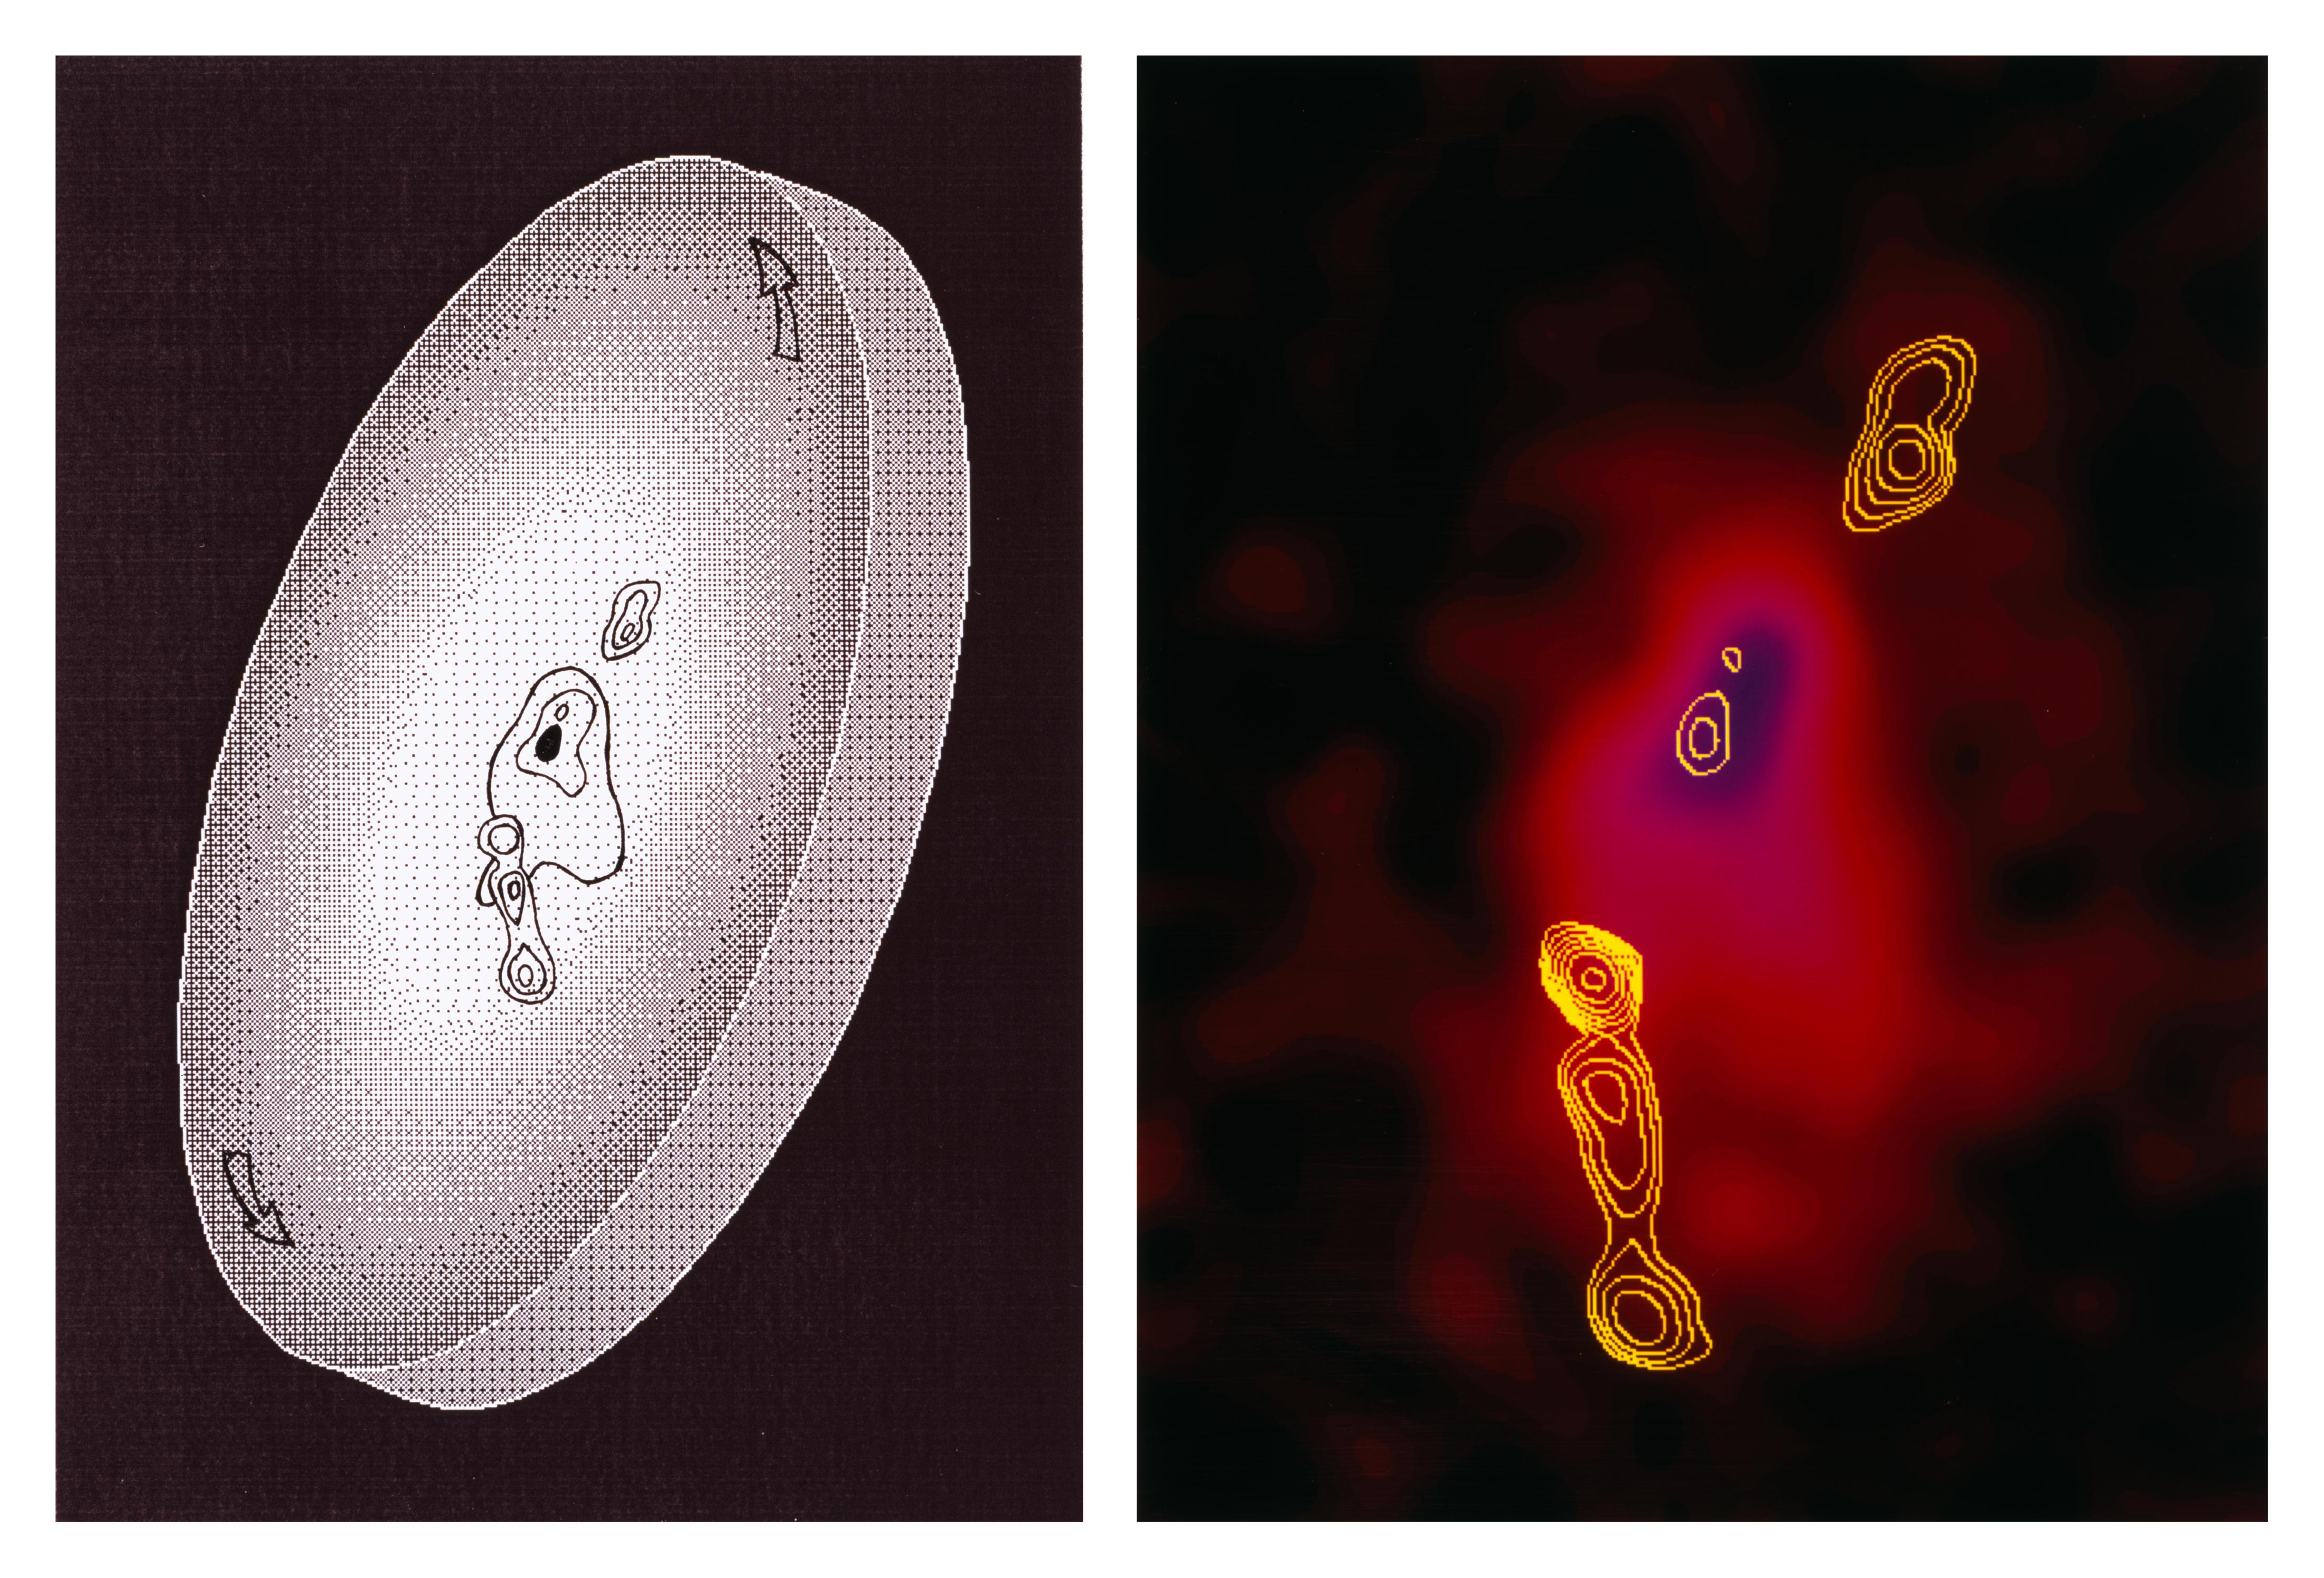

A rotating giant cloud around an infant galaxy

This composite picture shows the galaxy 1243+036. Its redshift has been measured as 3.6; this corresponds to a "look-back" time of about 90 percent of the age of the Universe (or a distance of about 12,000 - 15,000 million light years). We therefore observe it, as it was when the age of the Universe was only 10 percent of what it is now.

To the left is an artist's rendering of the enormous gas cloud that was discovered in 1995 by a team of astronomers from Leiden University by means of spectroscopic observations with the EMMI instrument at the ESO 3.5-metre New Technology Telescope (NTT) in Chile.

1243+036 is embedded in the cloud which is probably a relic of the process that formed this infant galaxy (here indicated by a dark oval at the centre and the contours seen in the right-hand part of the picture). The observations have also shown that this cloud, as seen from the Earth, is elongated in the NW-SE direction, and one interpretation is that it has a disk-like shape, as shown here. Moreover, they demonstrate that the cloud rotates in such a way that the NW edge (upper right) moves away from us and the SE edge approaches us, relative to the centre. The largest extension of the cloud (20 arcseconds in the sky) is almost 500,000 light years.

The right part of the picture is a composite, false-colour image that was obtained by the Leiden astronomers with the same telescope. It shows the isophotes (contours of equal brightness) of the innermost part of the gas cloud and was taken through a filter centred at the redshifted wavelength of the Lyman-alpha emission line from hydrogen atoms. The yellow contours show radio emission from narrow collimated jets of electrons produced deep inside the nucleus of the galaxy; the radio data came from NRAO's Very Large Array in the United States.

North is up and East is to the left on this picture.

Credit: ESO